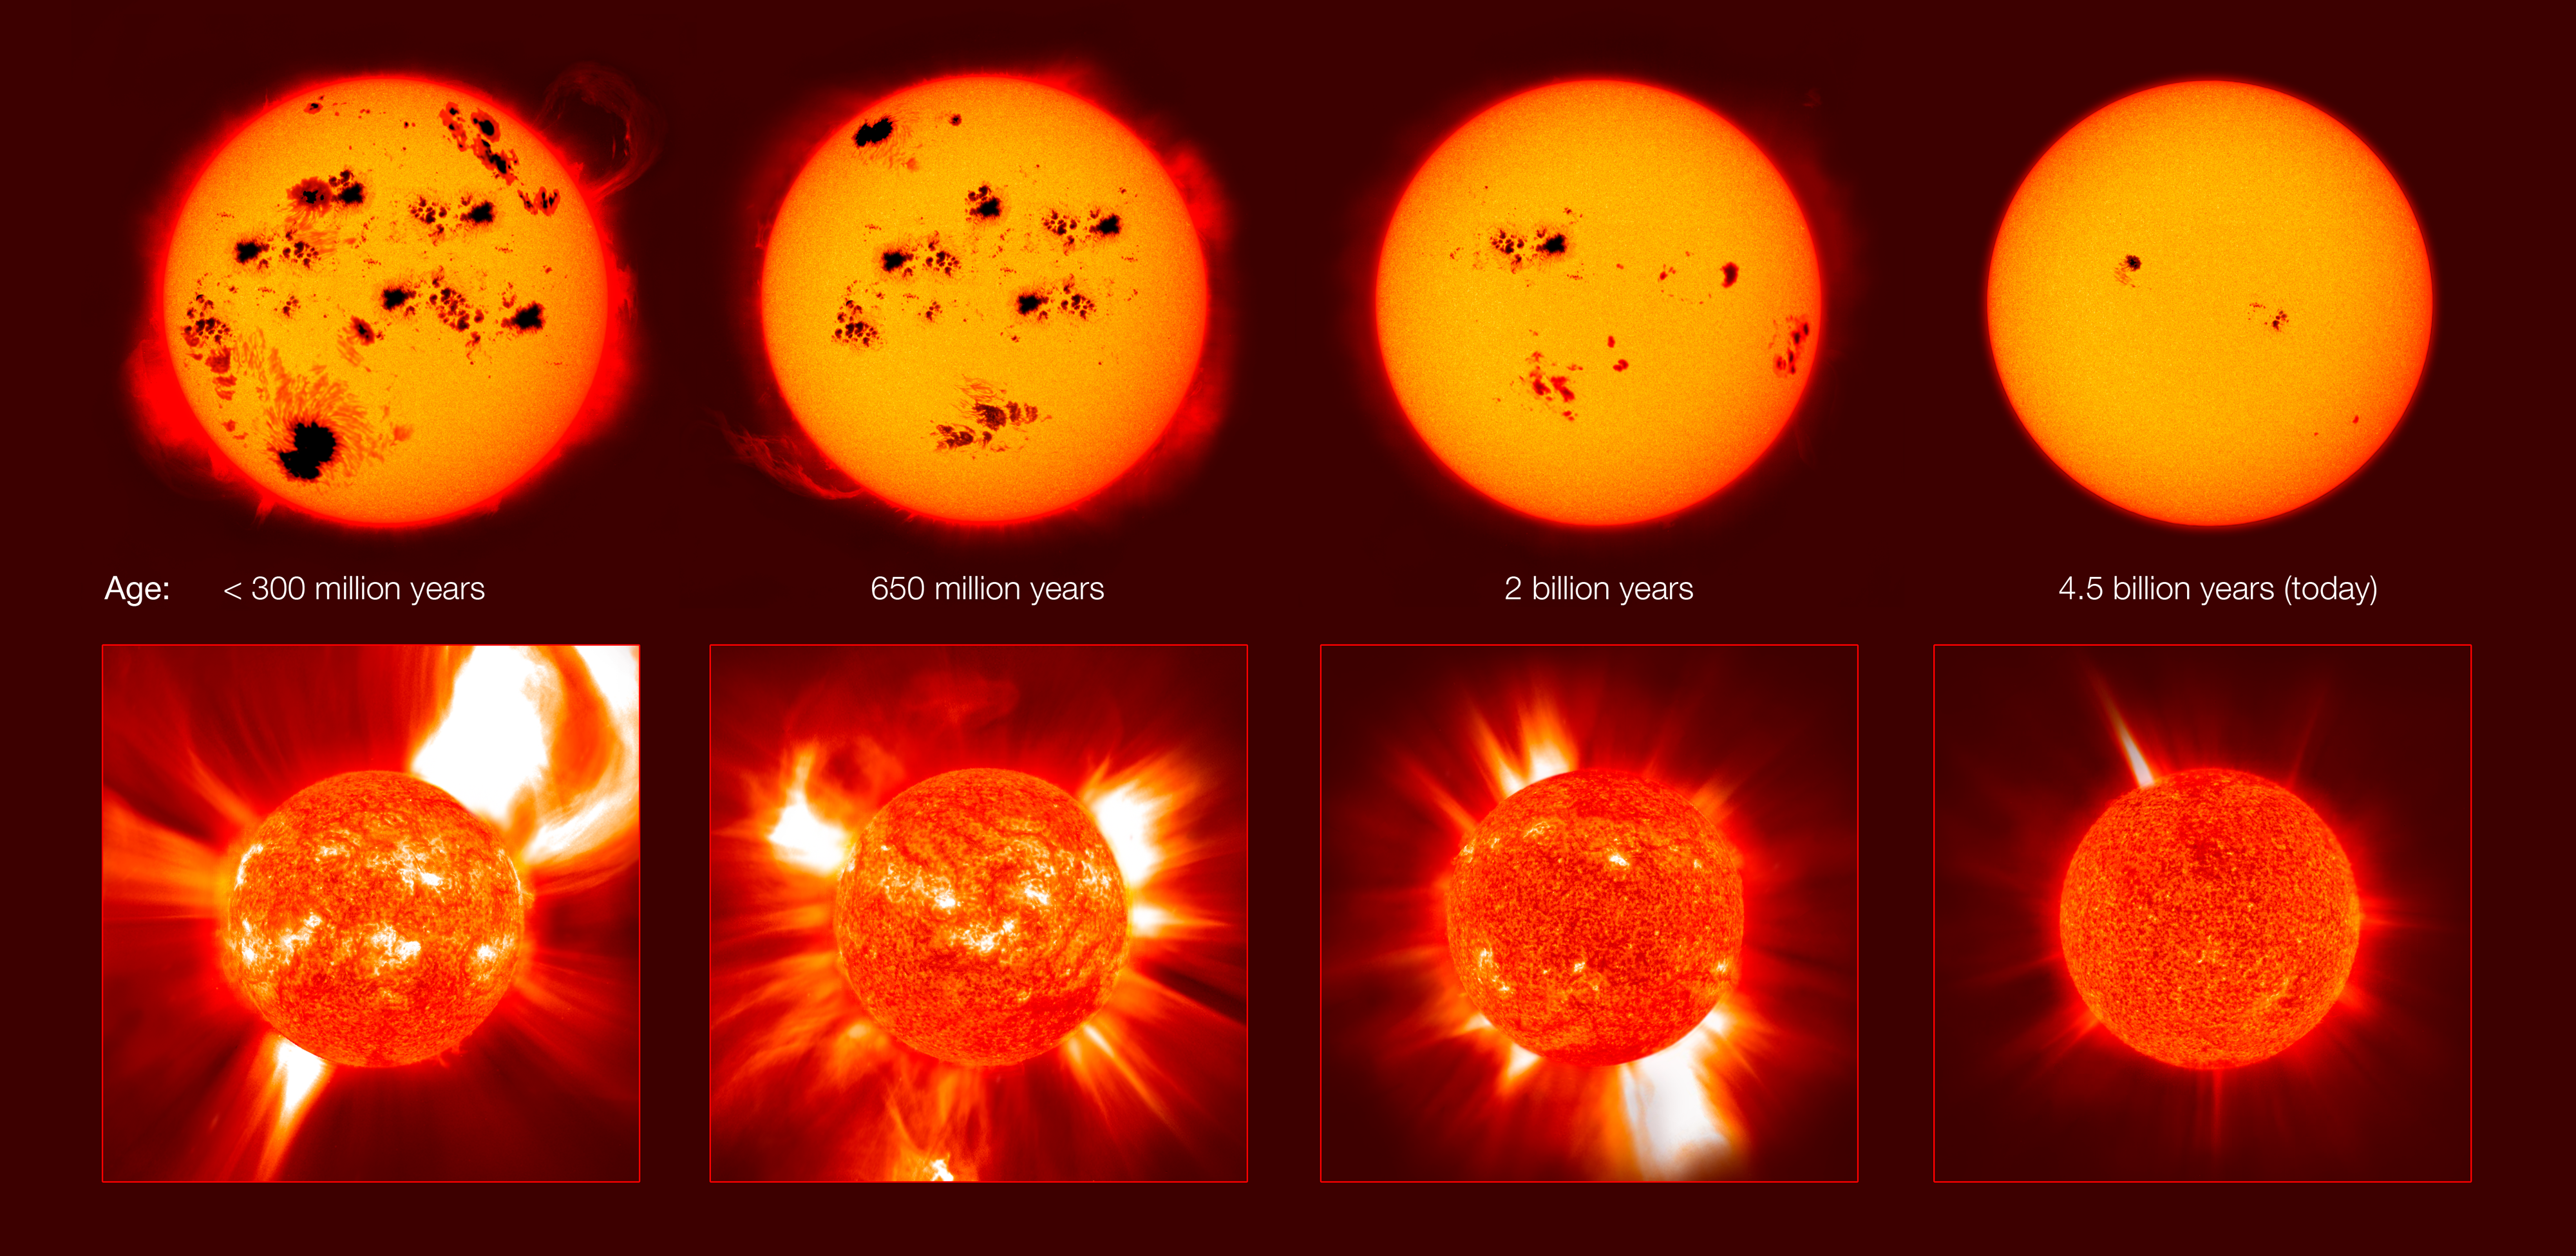

The violent youth of solar proxies

Stars similar to our Sun — “solar proxies” — enable scientists to look through a window in time to see the harsh conditions prevailing in the early or future Solar System, as well as in planetary systems around other stars. These studies could lead to profound insights into the origin of life on Earth and reveal how likely (or unlikely) the rise of life is elsewhere in the cosmos. This work has revealed that the Sun rotated more than ten times faster in its youth (over four billion years ago) than today generating a stronger magnetic field and stronger activity. This also meant that the young Sun emitted X-rays and ultraviolet radiation up to several hundred times stronger than the Sun does today.

Credit: IAU/E. Guinan